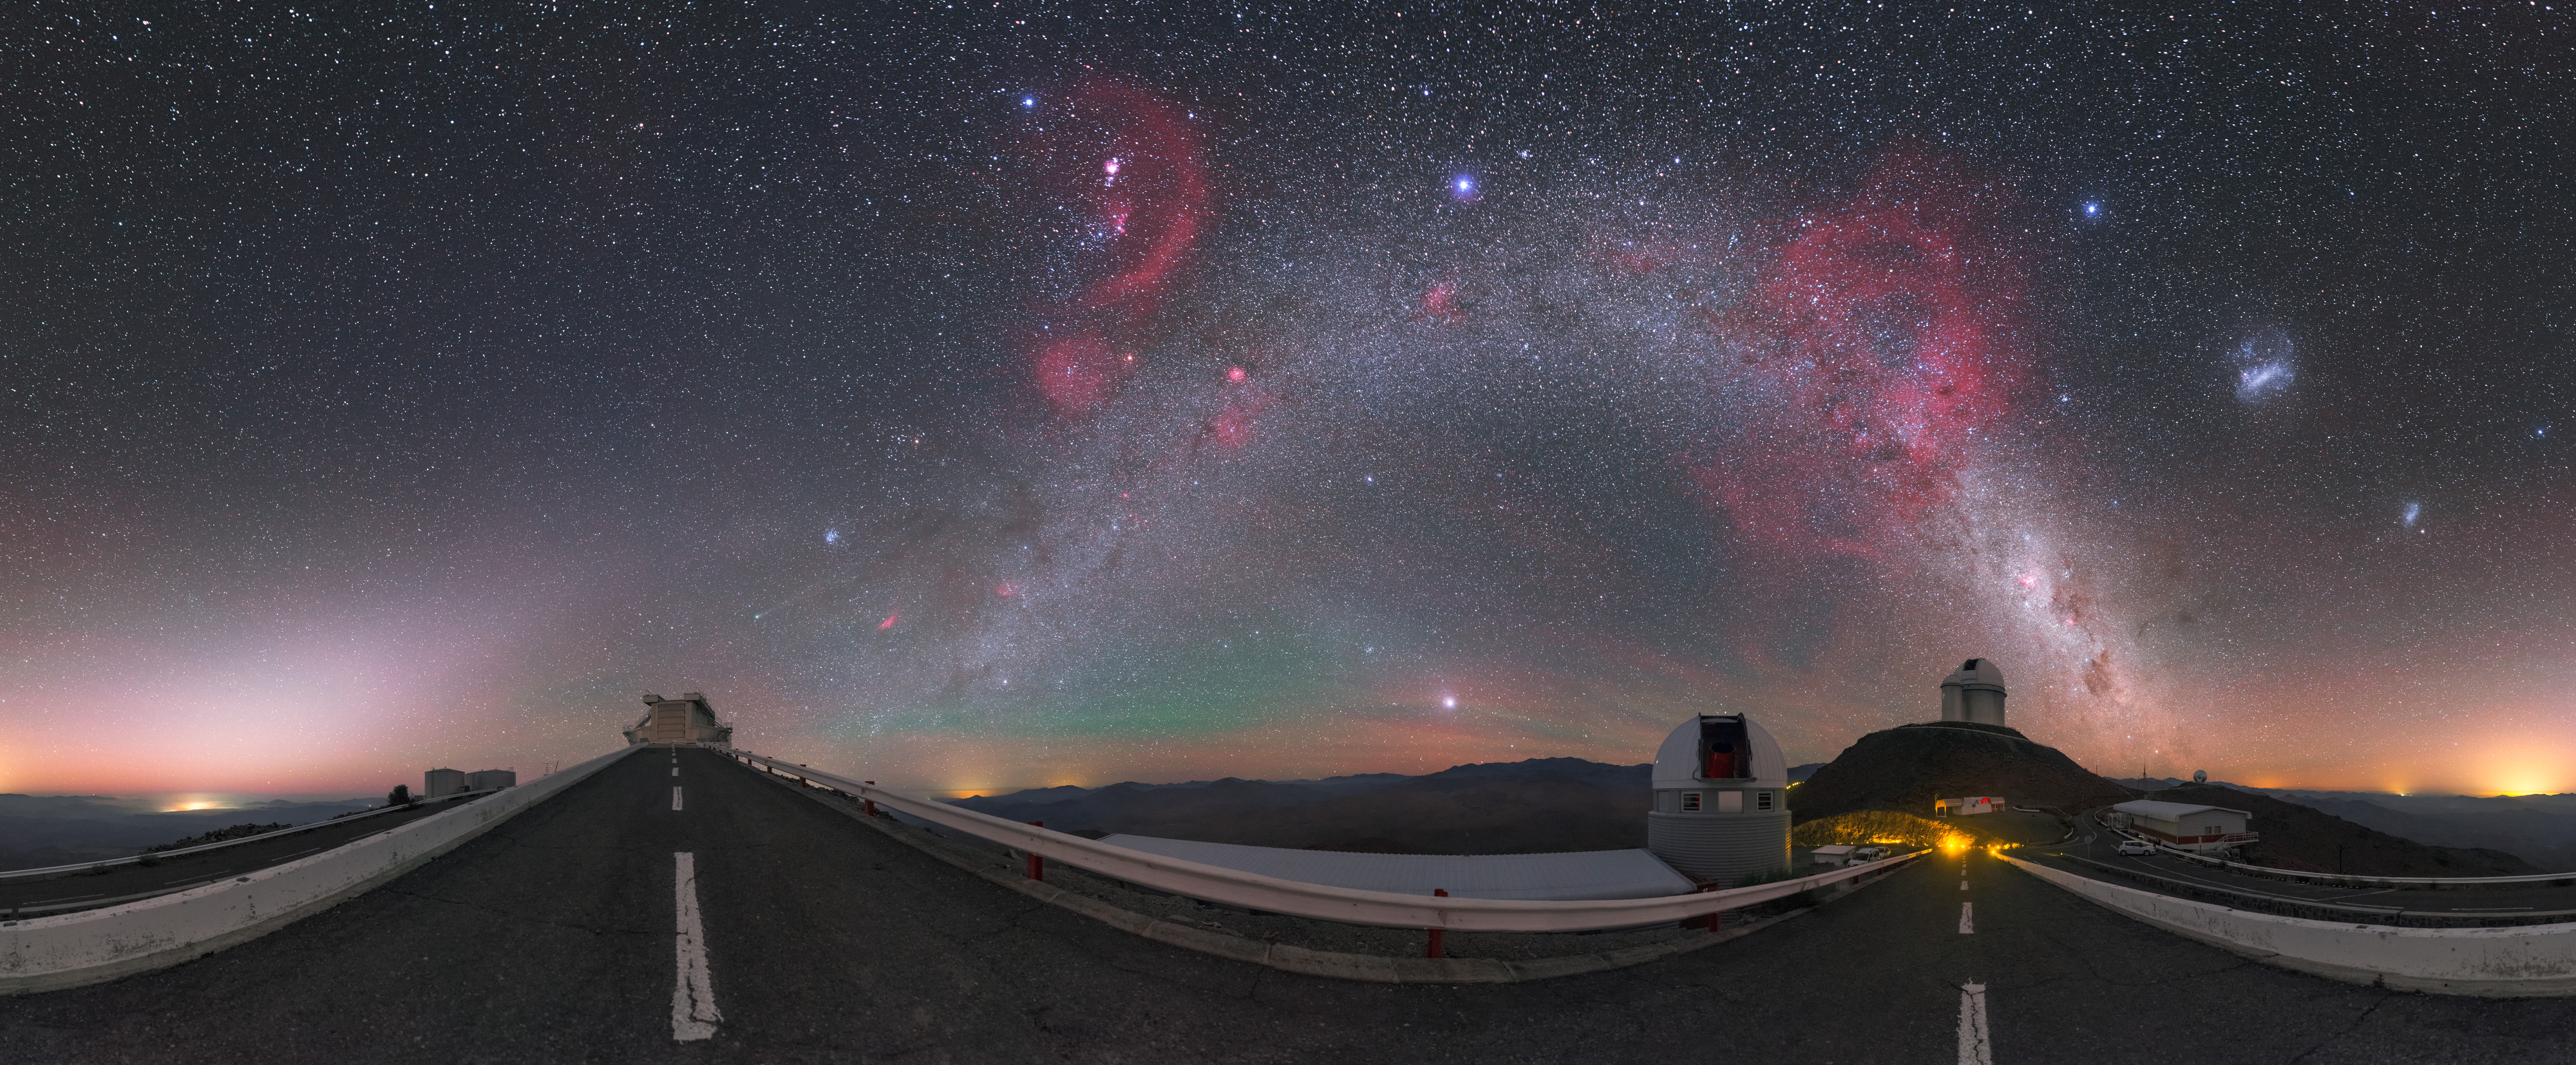

Nature’s Fireworks

This astonishing image clearly illustrates why astronomical observatories are usually built in remote, and often inhospitable, places. At ESO’s La Silla Observatory in Chile, the sky is so clear and untroubled by man-made sources of light that it appears as if a brightly-coloured celestial firework display is in progress!

This photograph, taken by ESO Photo Ambassador Petr Horálek, has been digitally projected to show as much of the sky as possible. This is why the roads leading to ESO’s 3.58-metre New Technology Telescope (left) and 3.6-metre telescope (right) appear distorted, and the bright river of light that is the Milky Way seems to curve across the sky, stretching from horizon to horizon.

Cosmic fireworks aside, this scene is filled with awe-inspiring phenomena. The pink “fireworks” themselves are actually large accumulations of glowing gas known as nebulae. To the right of the Milky Way lie the Magellanic Clouds, two nearby dwarf galaxies. Rising up from the horizon on the left of the image is a pale, white-ish column of light. This is the glow of Zodiacal light, caused by sunlight scattering off dust particles in the Solar System. At the centre of the image is another glowing region — green this time. This is airglow, a phenomenon that occurs high up in the Earth’s atmosphere, where a variety of processes create ghostly coloured light.

Credit: P. Horálek/ESO